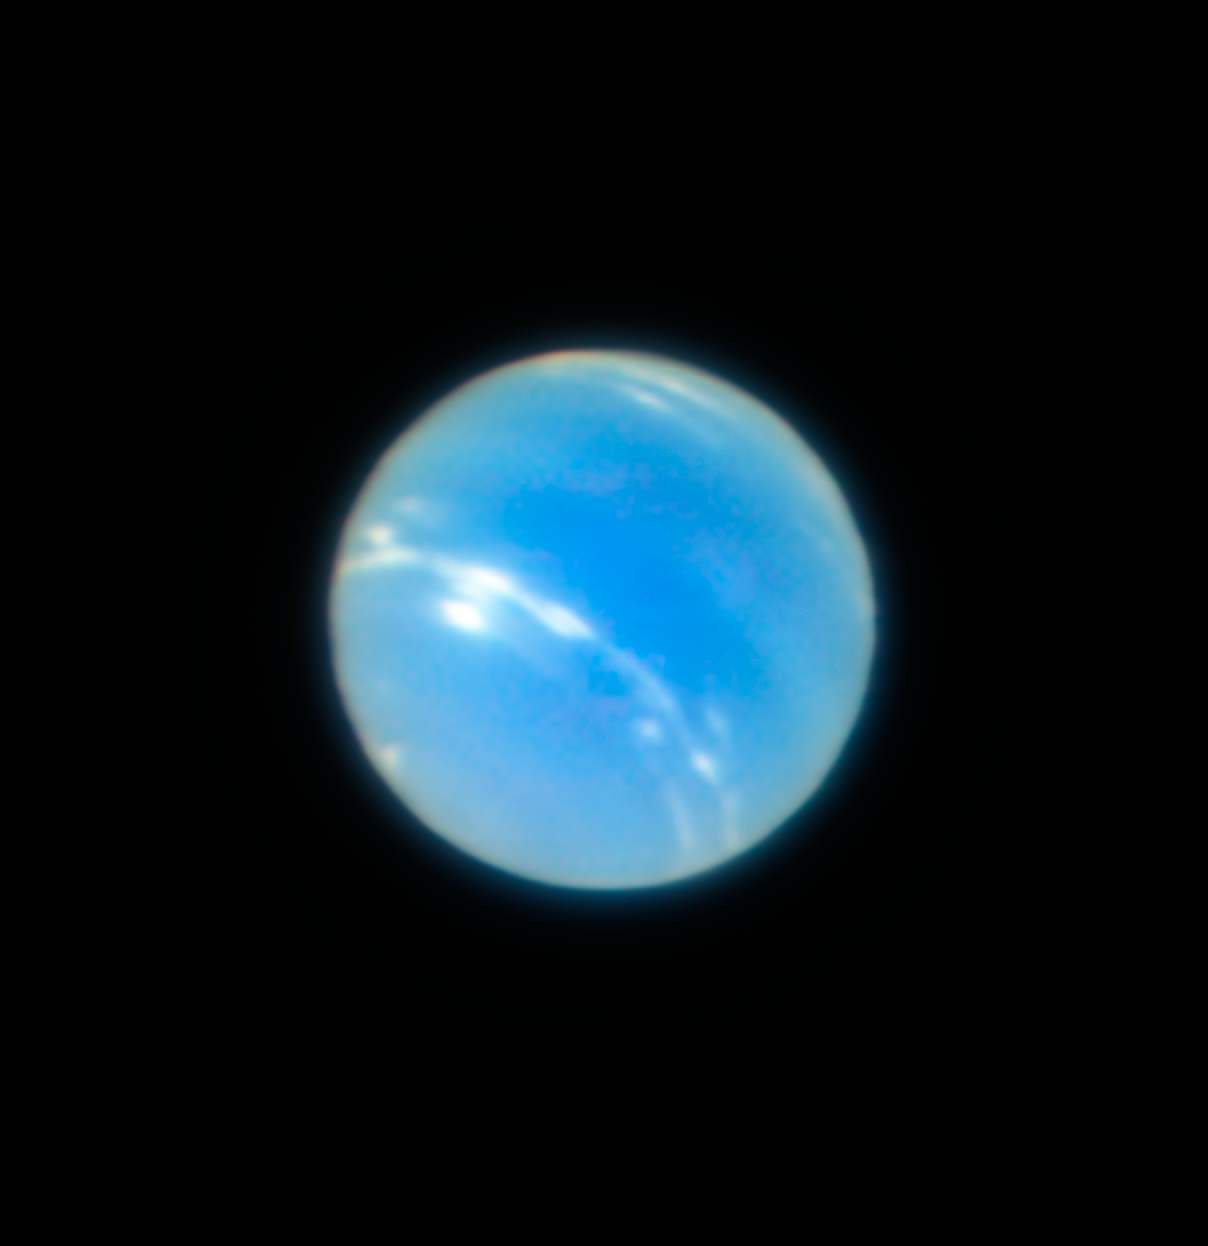

Neptune from the VLT with MUSE/GALACSI Narrow Field Mode adaptive optics

This image of the planet Neptune was obtained during the testing of the Narrow-Field adaptive optics mode of the MUSE/GALACSI instrument on ESO’s Very Large Telescope. The corrected image is sharper than a comparable image from the NASA/ESA Hubble Space Telescope.

Credit: ESO/P. Weilbacher (AIP)